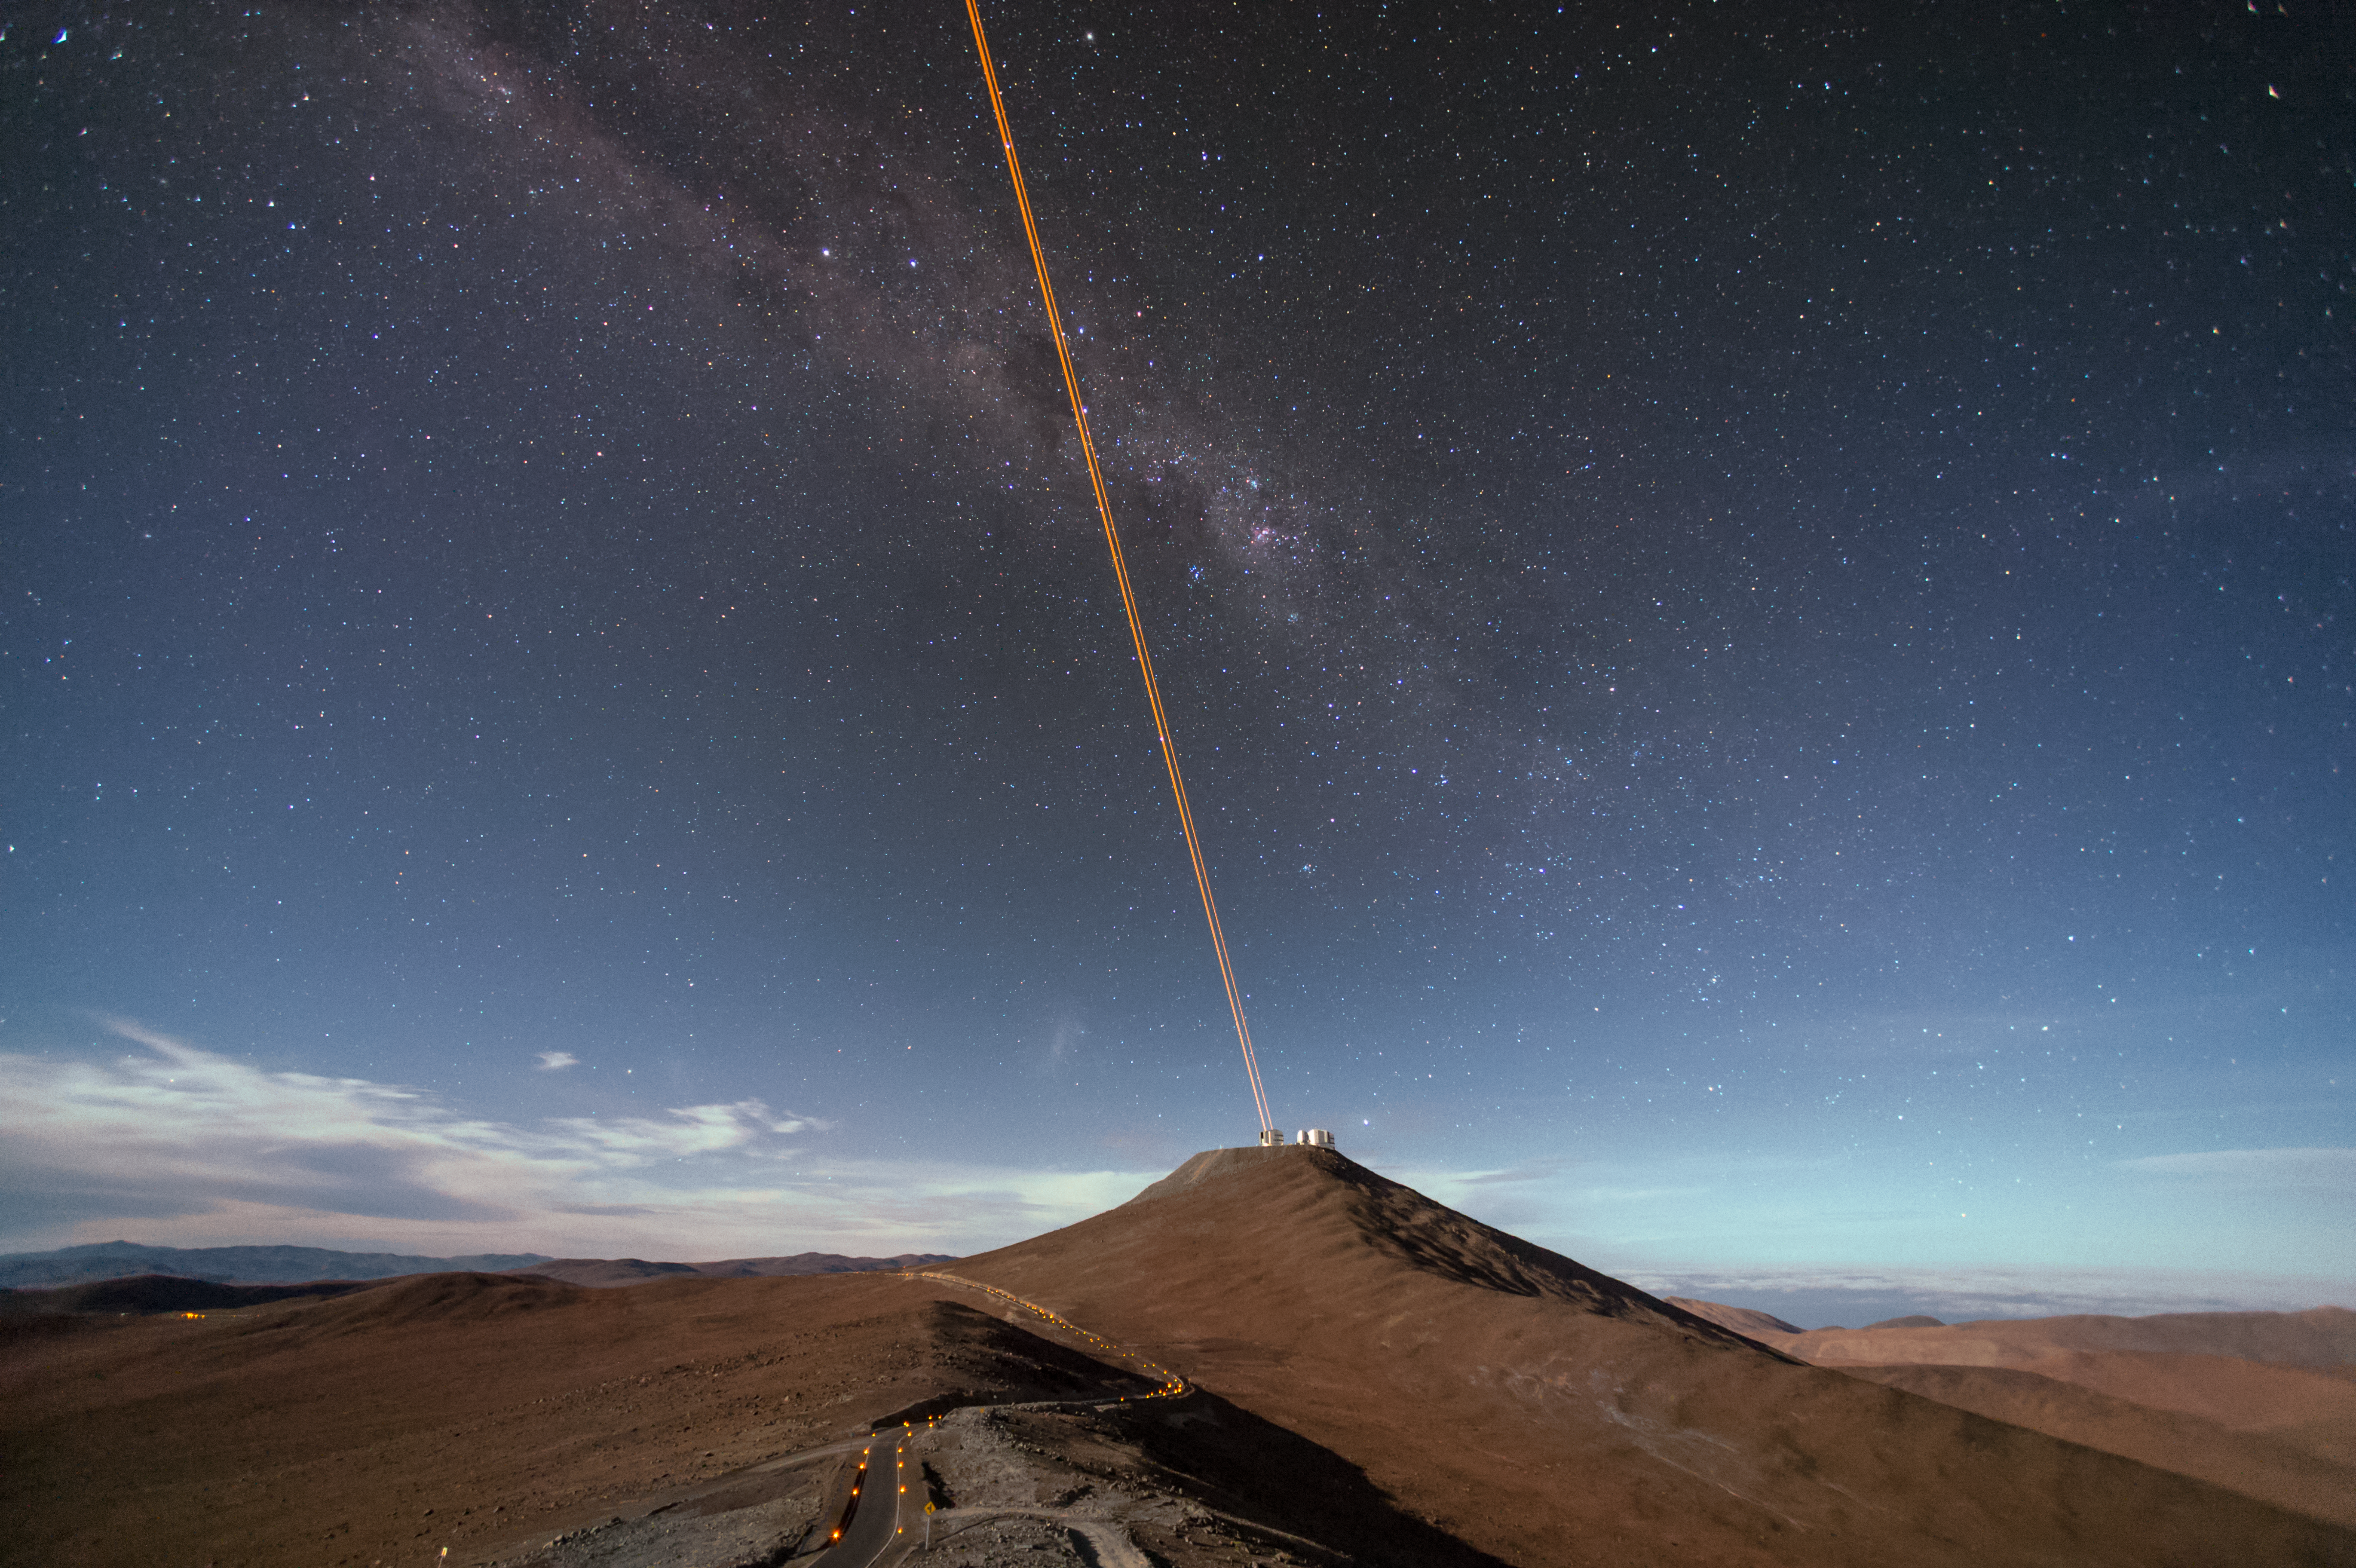

A few extra stars

The biggest obstacle in ground based astronomy is the same thing that causes the stars to twinkle — the atmosphere. This romantic effect is due to the distortion of light as it travels through turbulent gases to reach the Earth's surface. This stunning image, taken from a distance, shows the scientific solution — the 4 Laser Guide Star Facility on ESO's Very Large Telescope (VLT). The lasers form an integral part of the adaptive optics system on the VLT, by beaming artificial stars into the sky. Astronomers can then use these guide laser stars as reference points, allowing them to correct their observations of true celestial bodies.

Credit: F. Kamphues/ESO